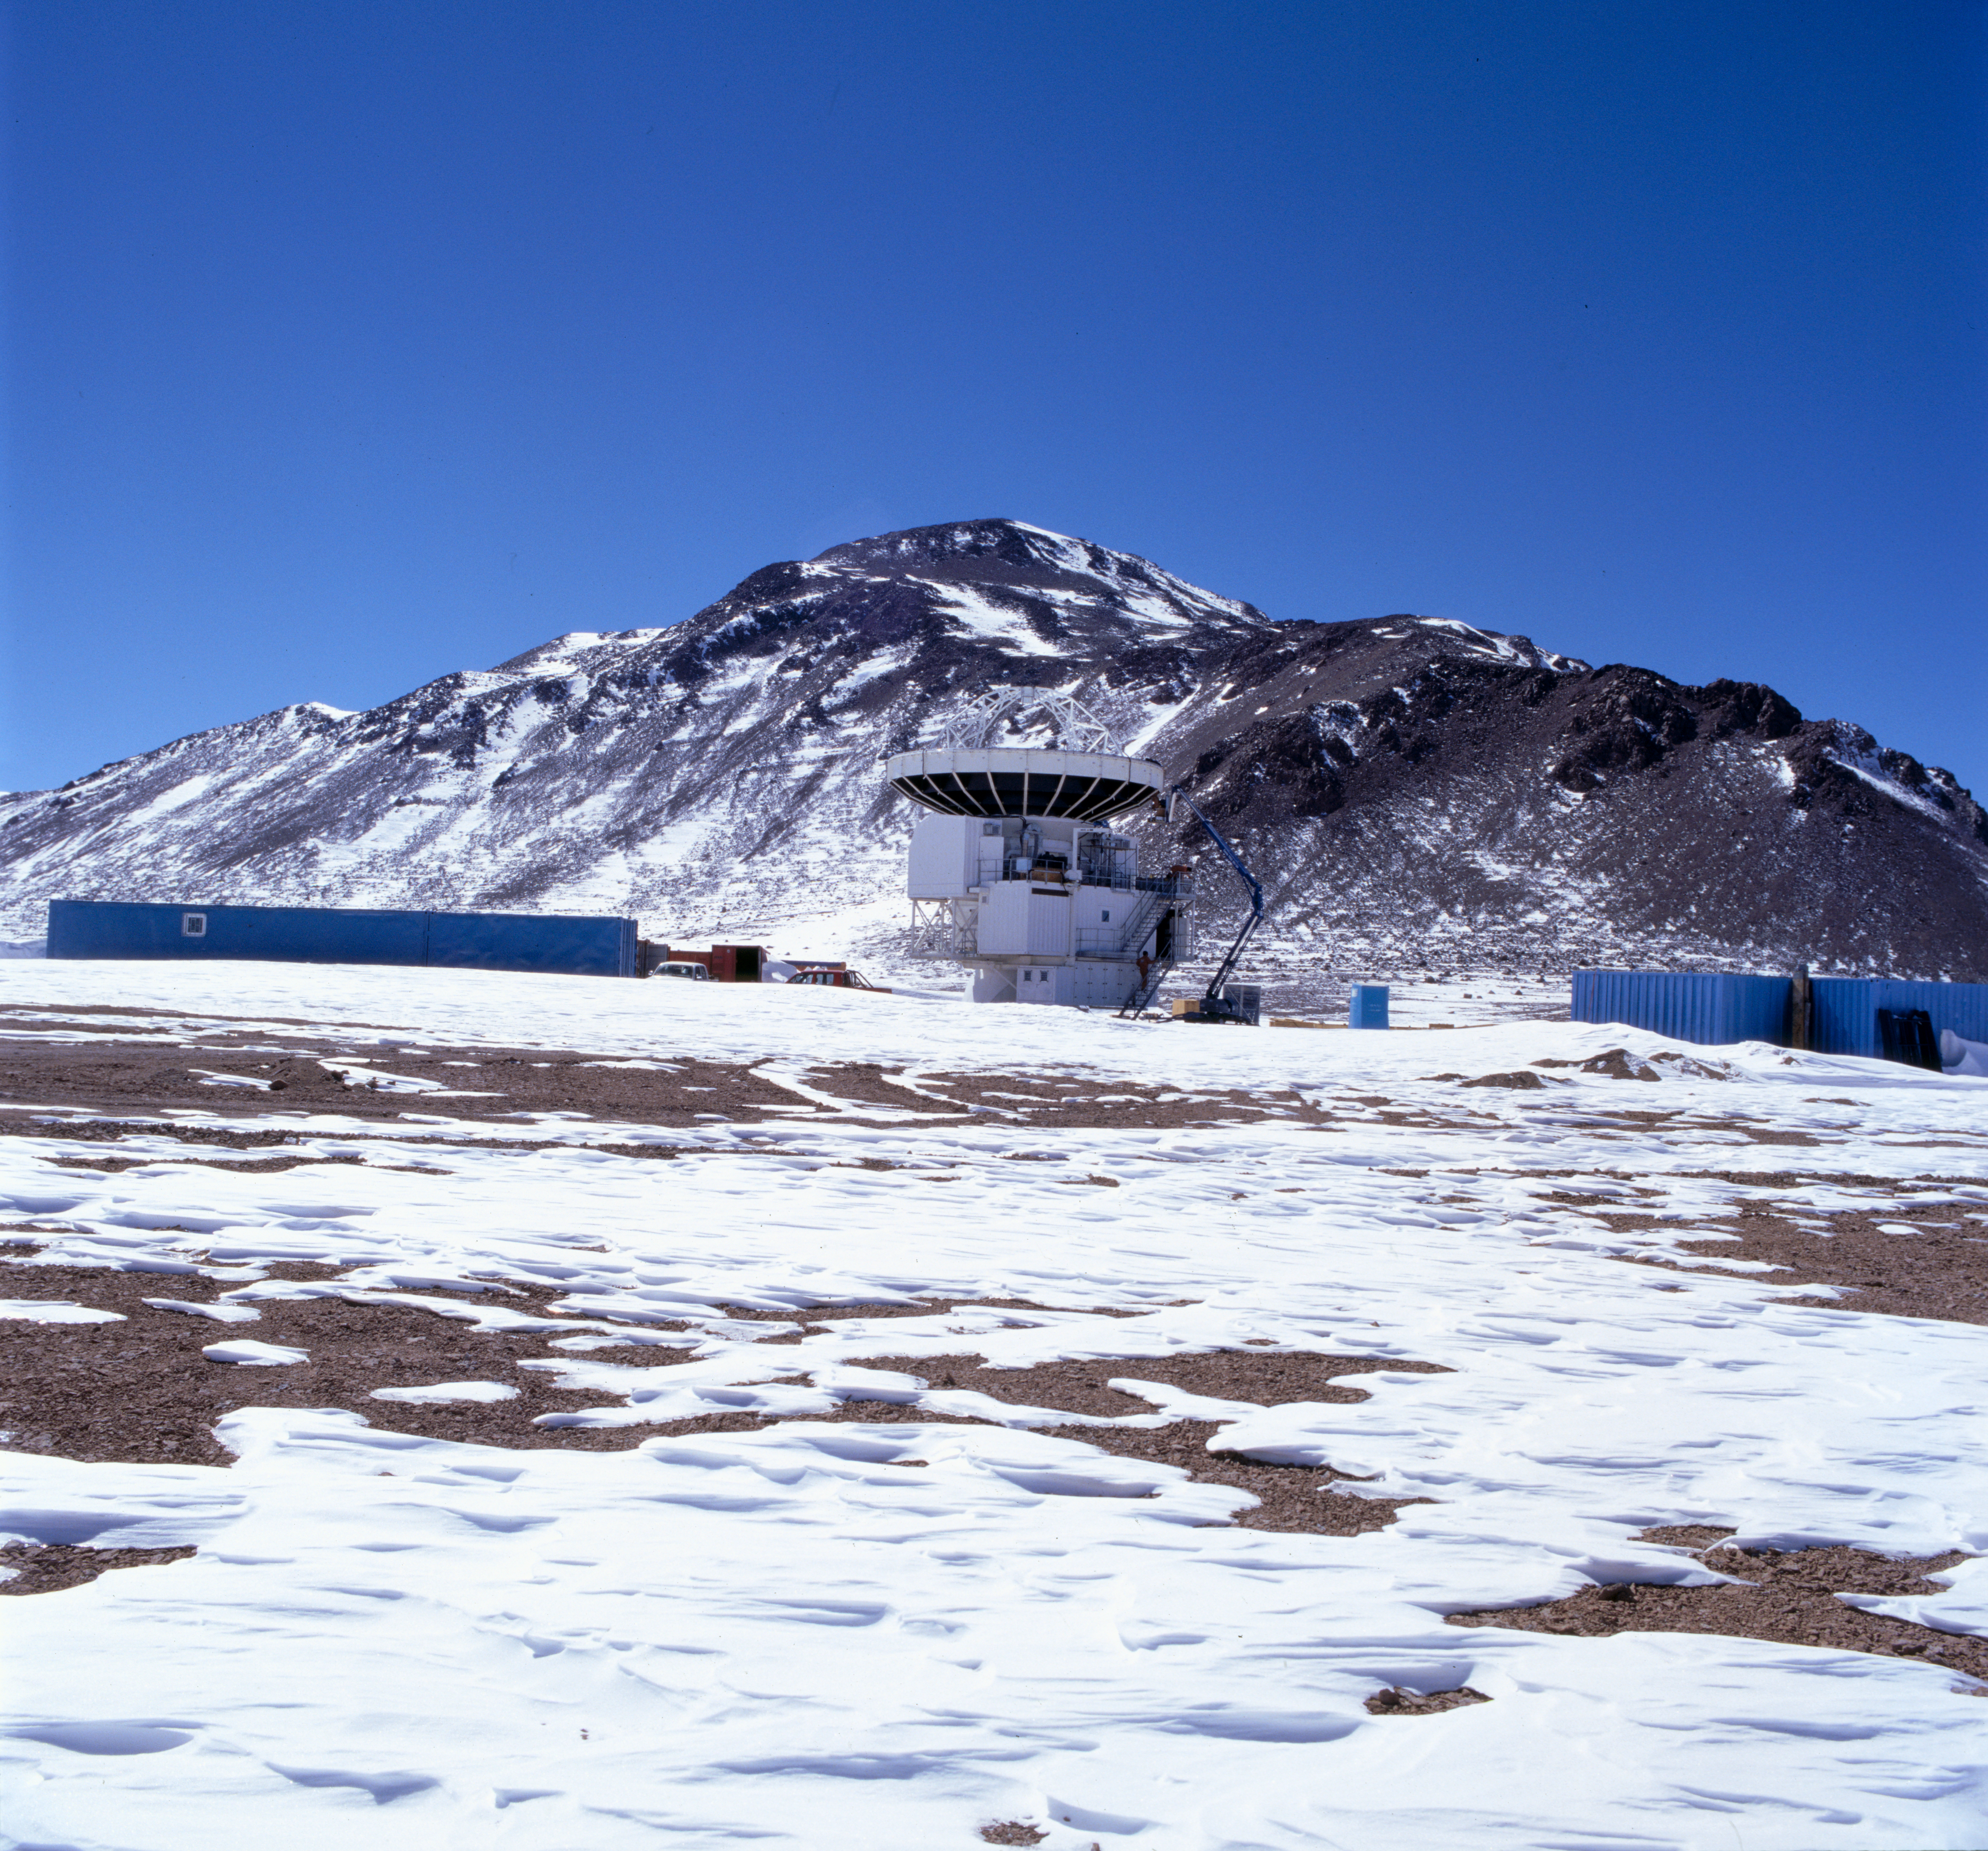

Wide angle view of APEX antenna

A view of the APEX antenna on the Chajnantor site at an altitude of 5,104 m in the Chilean Atacama desert.

Credit: ESO